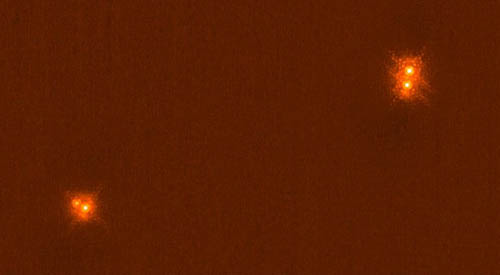

Wide binary system HIP 43947

Wide binary system HIP 43947 which is revealed to be a hierarchial quadruple system in this K-band near-infrared image with NICI. The main components are separated by 10.7 arcseconds, and the companions are 0.42 and 0.29 arcseconds away from each of the primary stars. The image is in logarithmic scale. The first Airy rings are easily visible and the diffraction patterns of the stars compare extremely well with the theoretical expectation.

Credit: International Gemini Observatory/NOIRLab/NSF/AURA